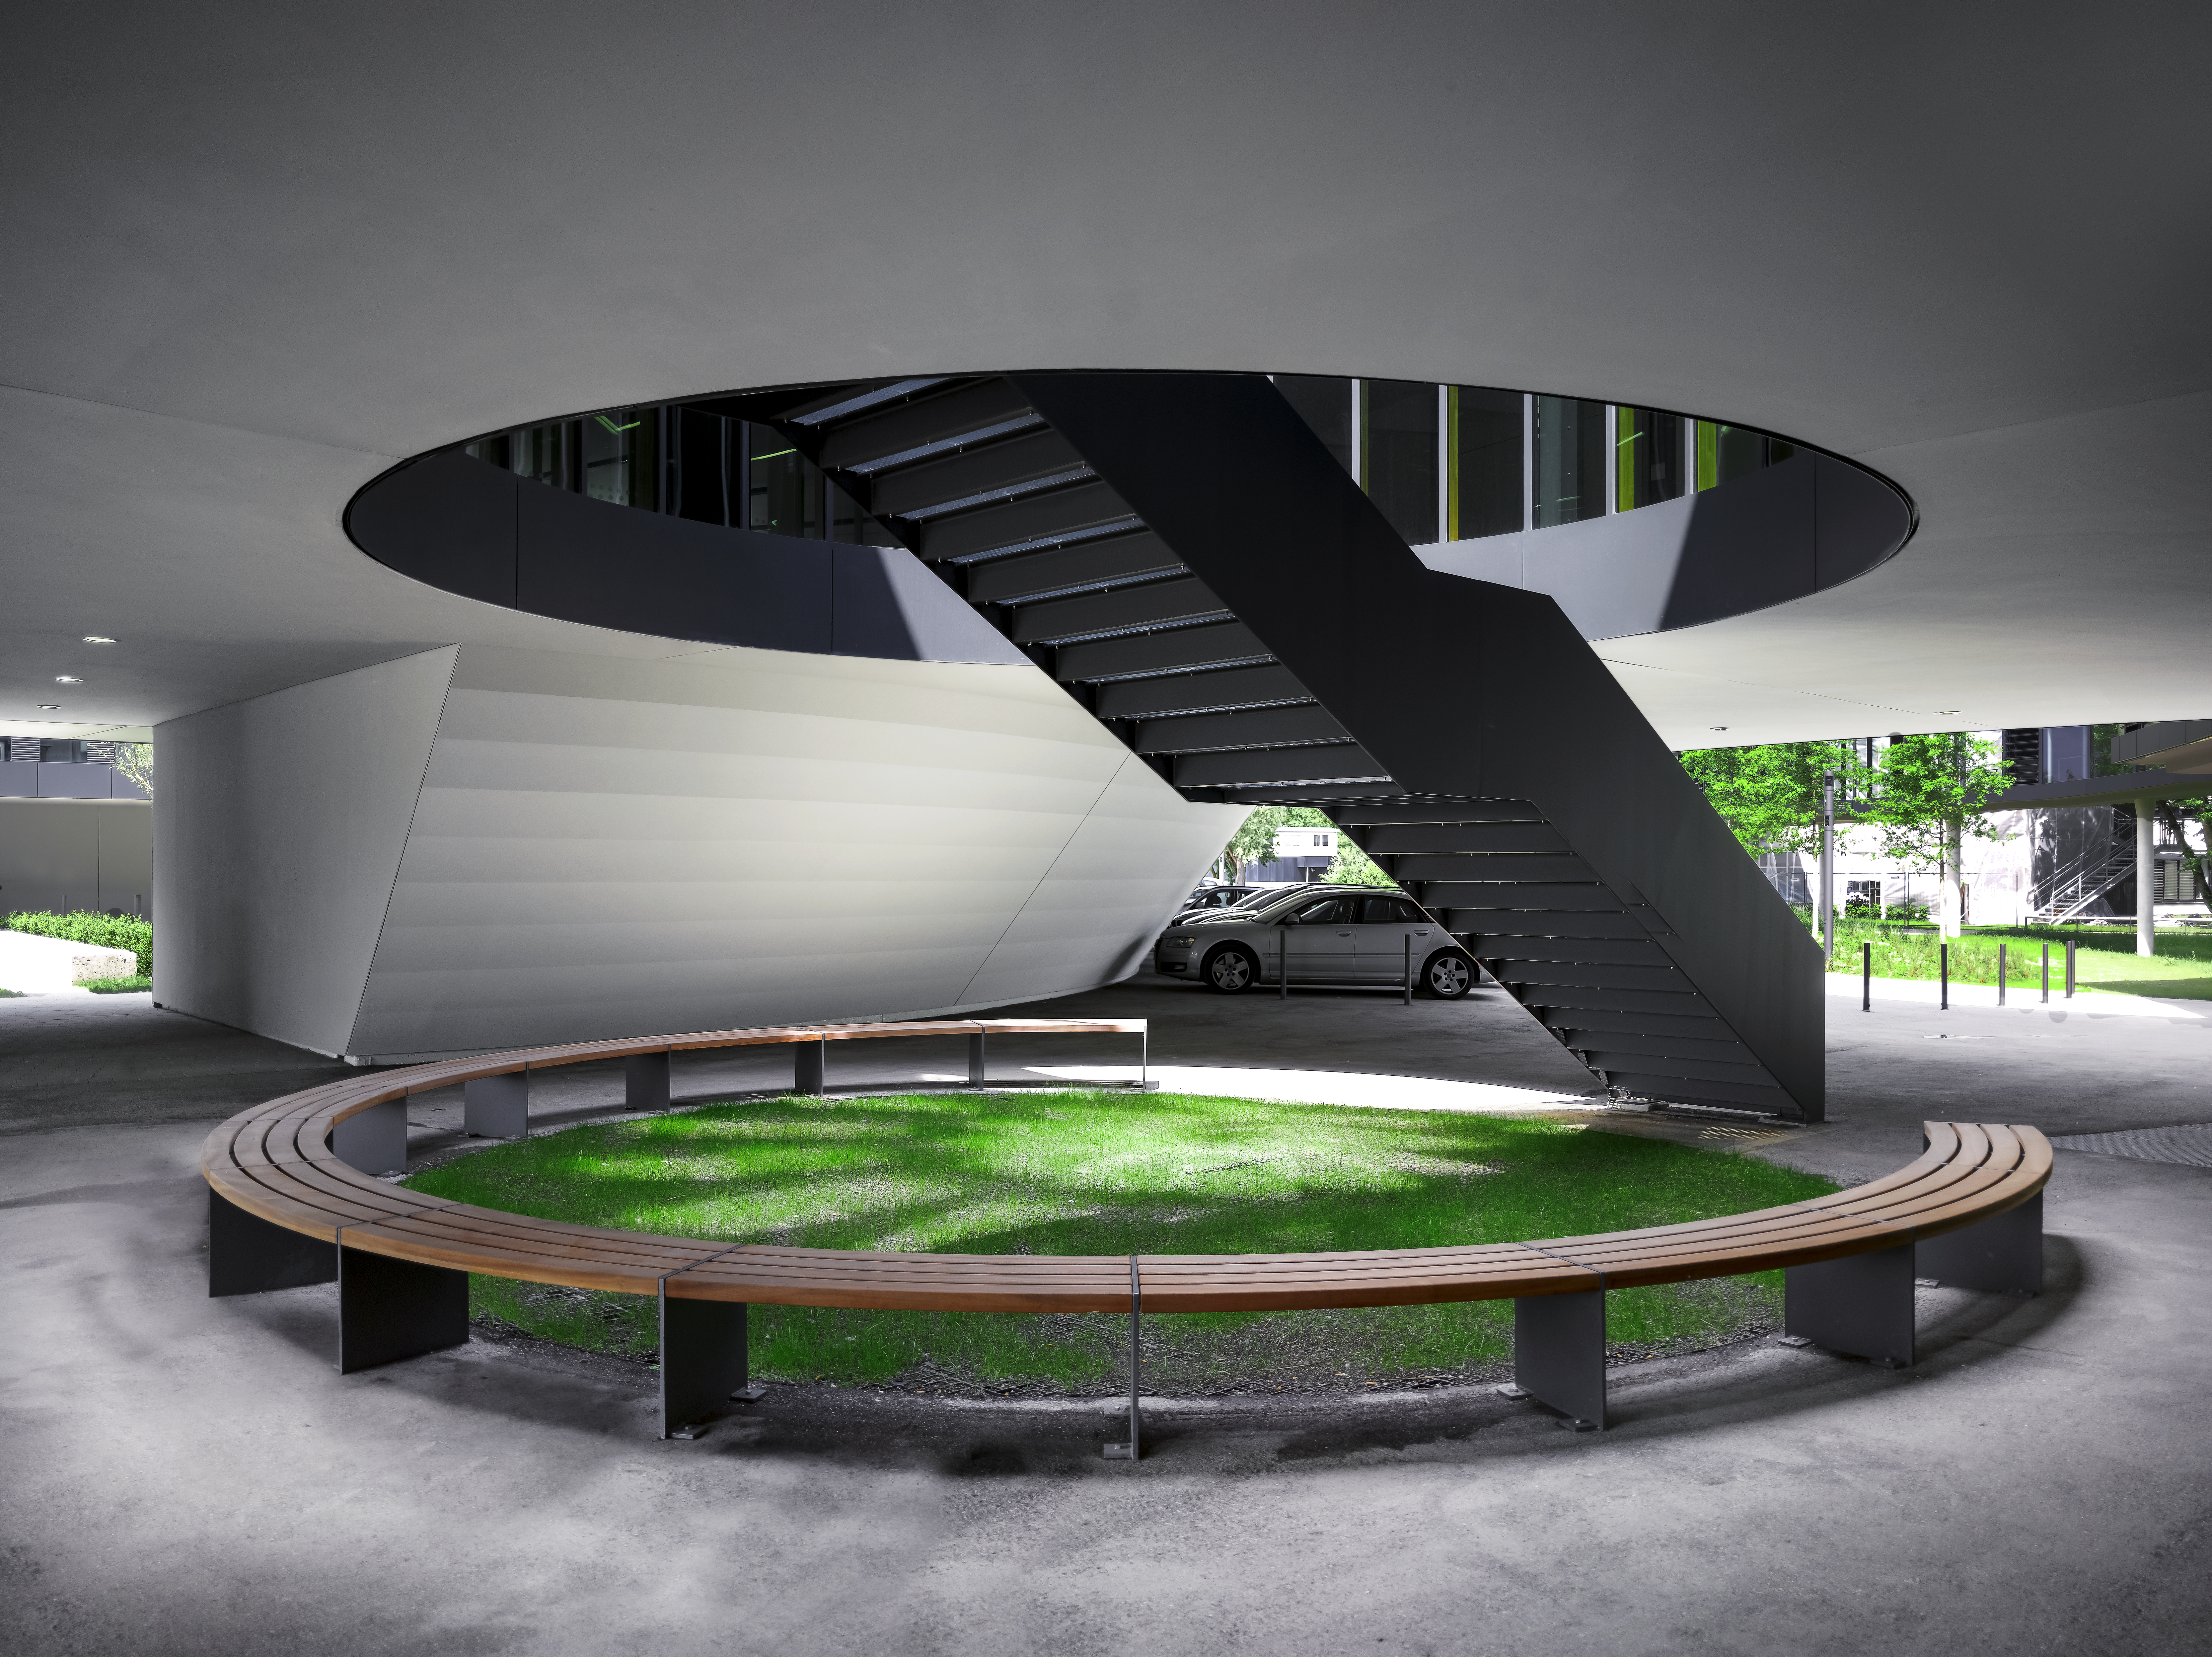

Flying saucer

The new buildings of the ESO Headquarters in Garching, Germany, seem to be floating above the ground. However, two flights of stairs make it possible to enter and exit these flying saucers through their belly.

Credit: Roland Halbe/ESO